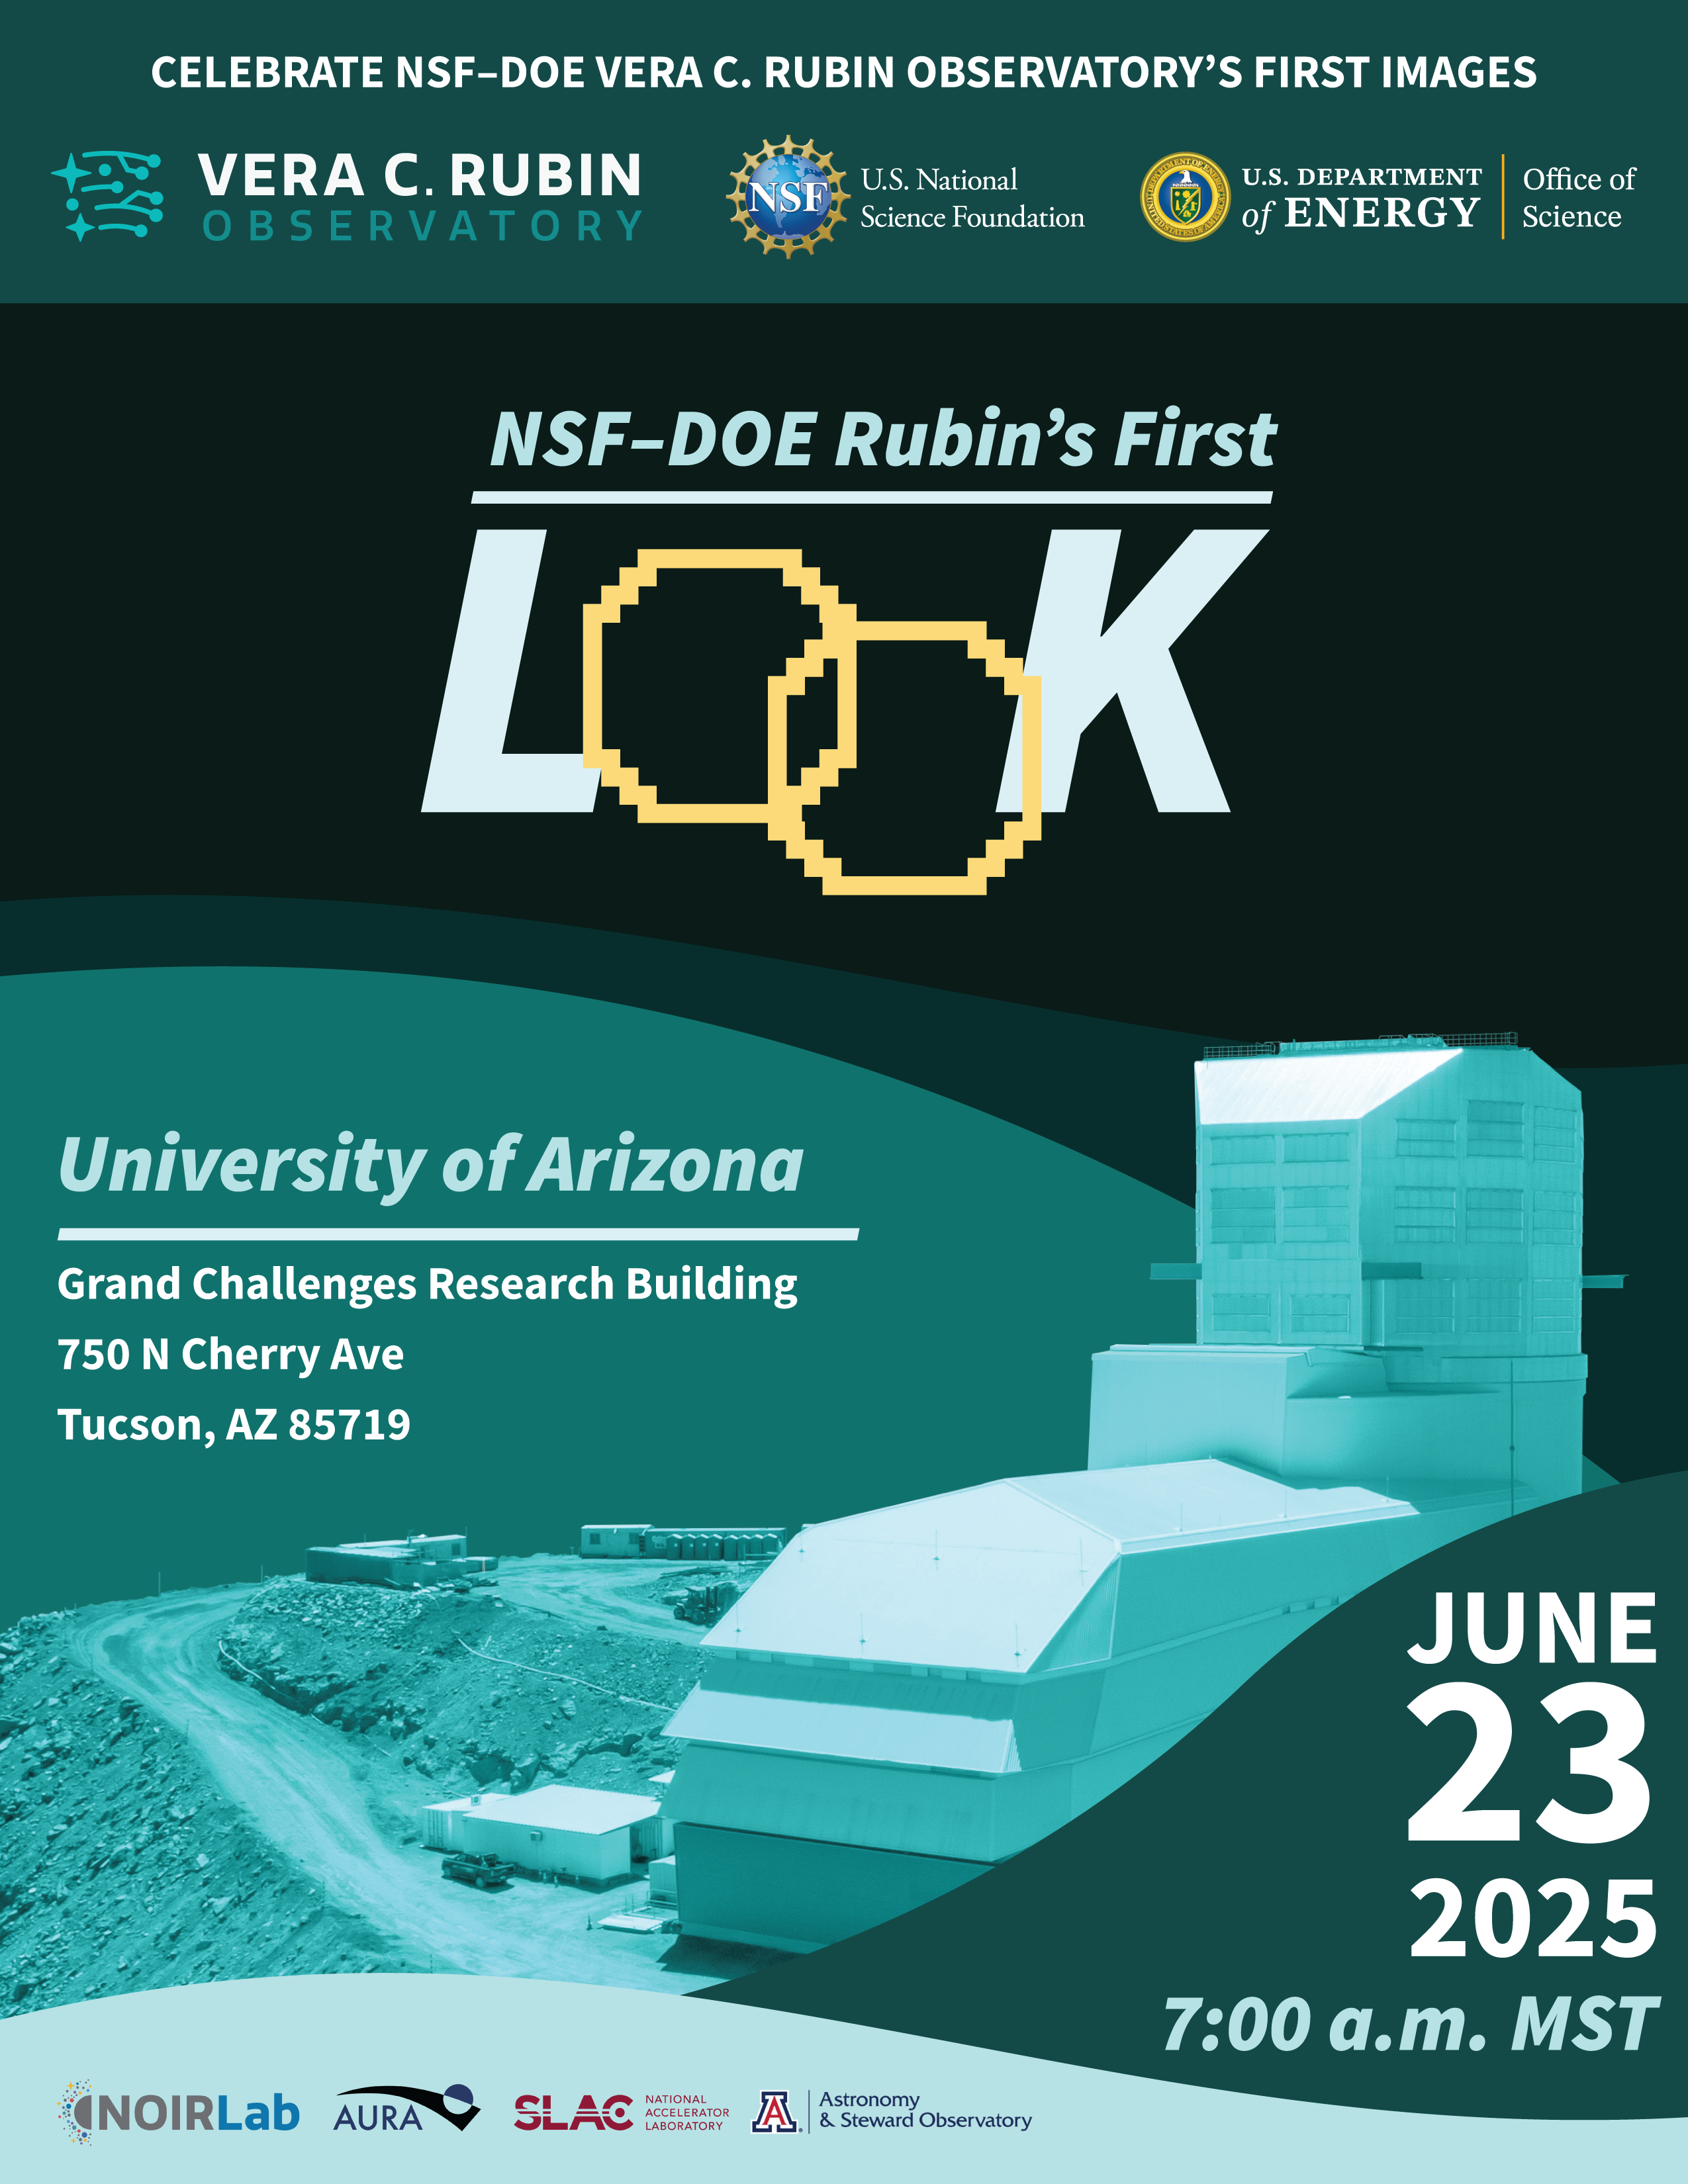

Tucson Rubin Watch Party promo poster

Credit: RubinObs/NOIRLab/SLAC/NSF/DOE/AURA/N. Kuchta